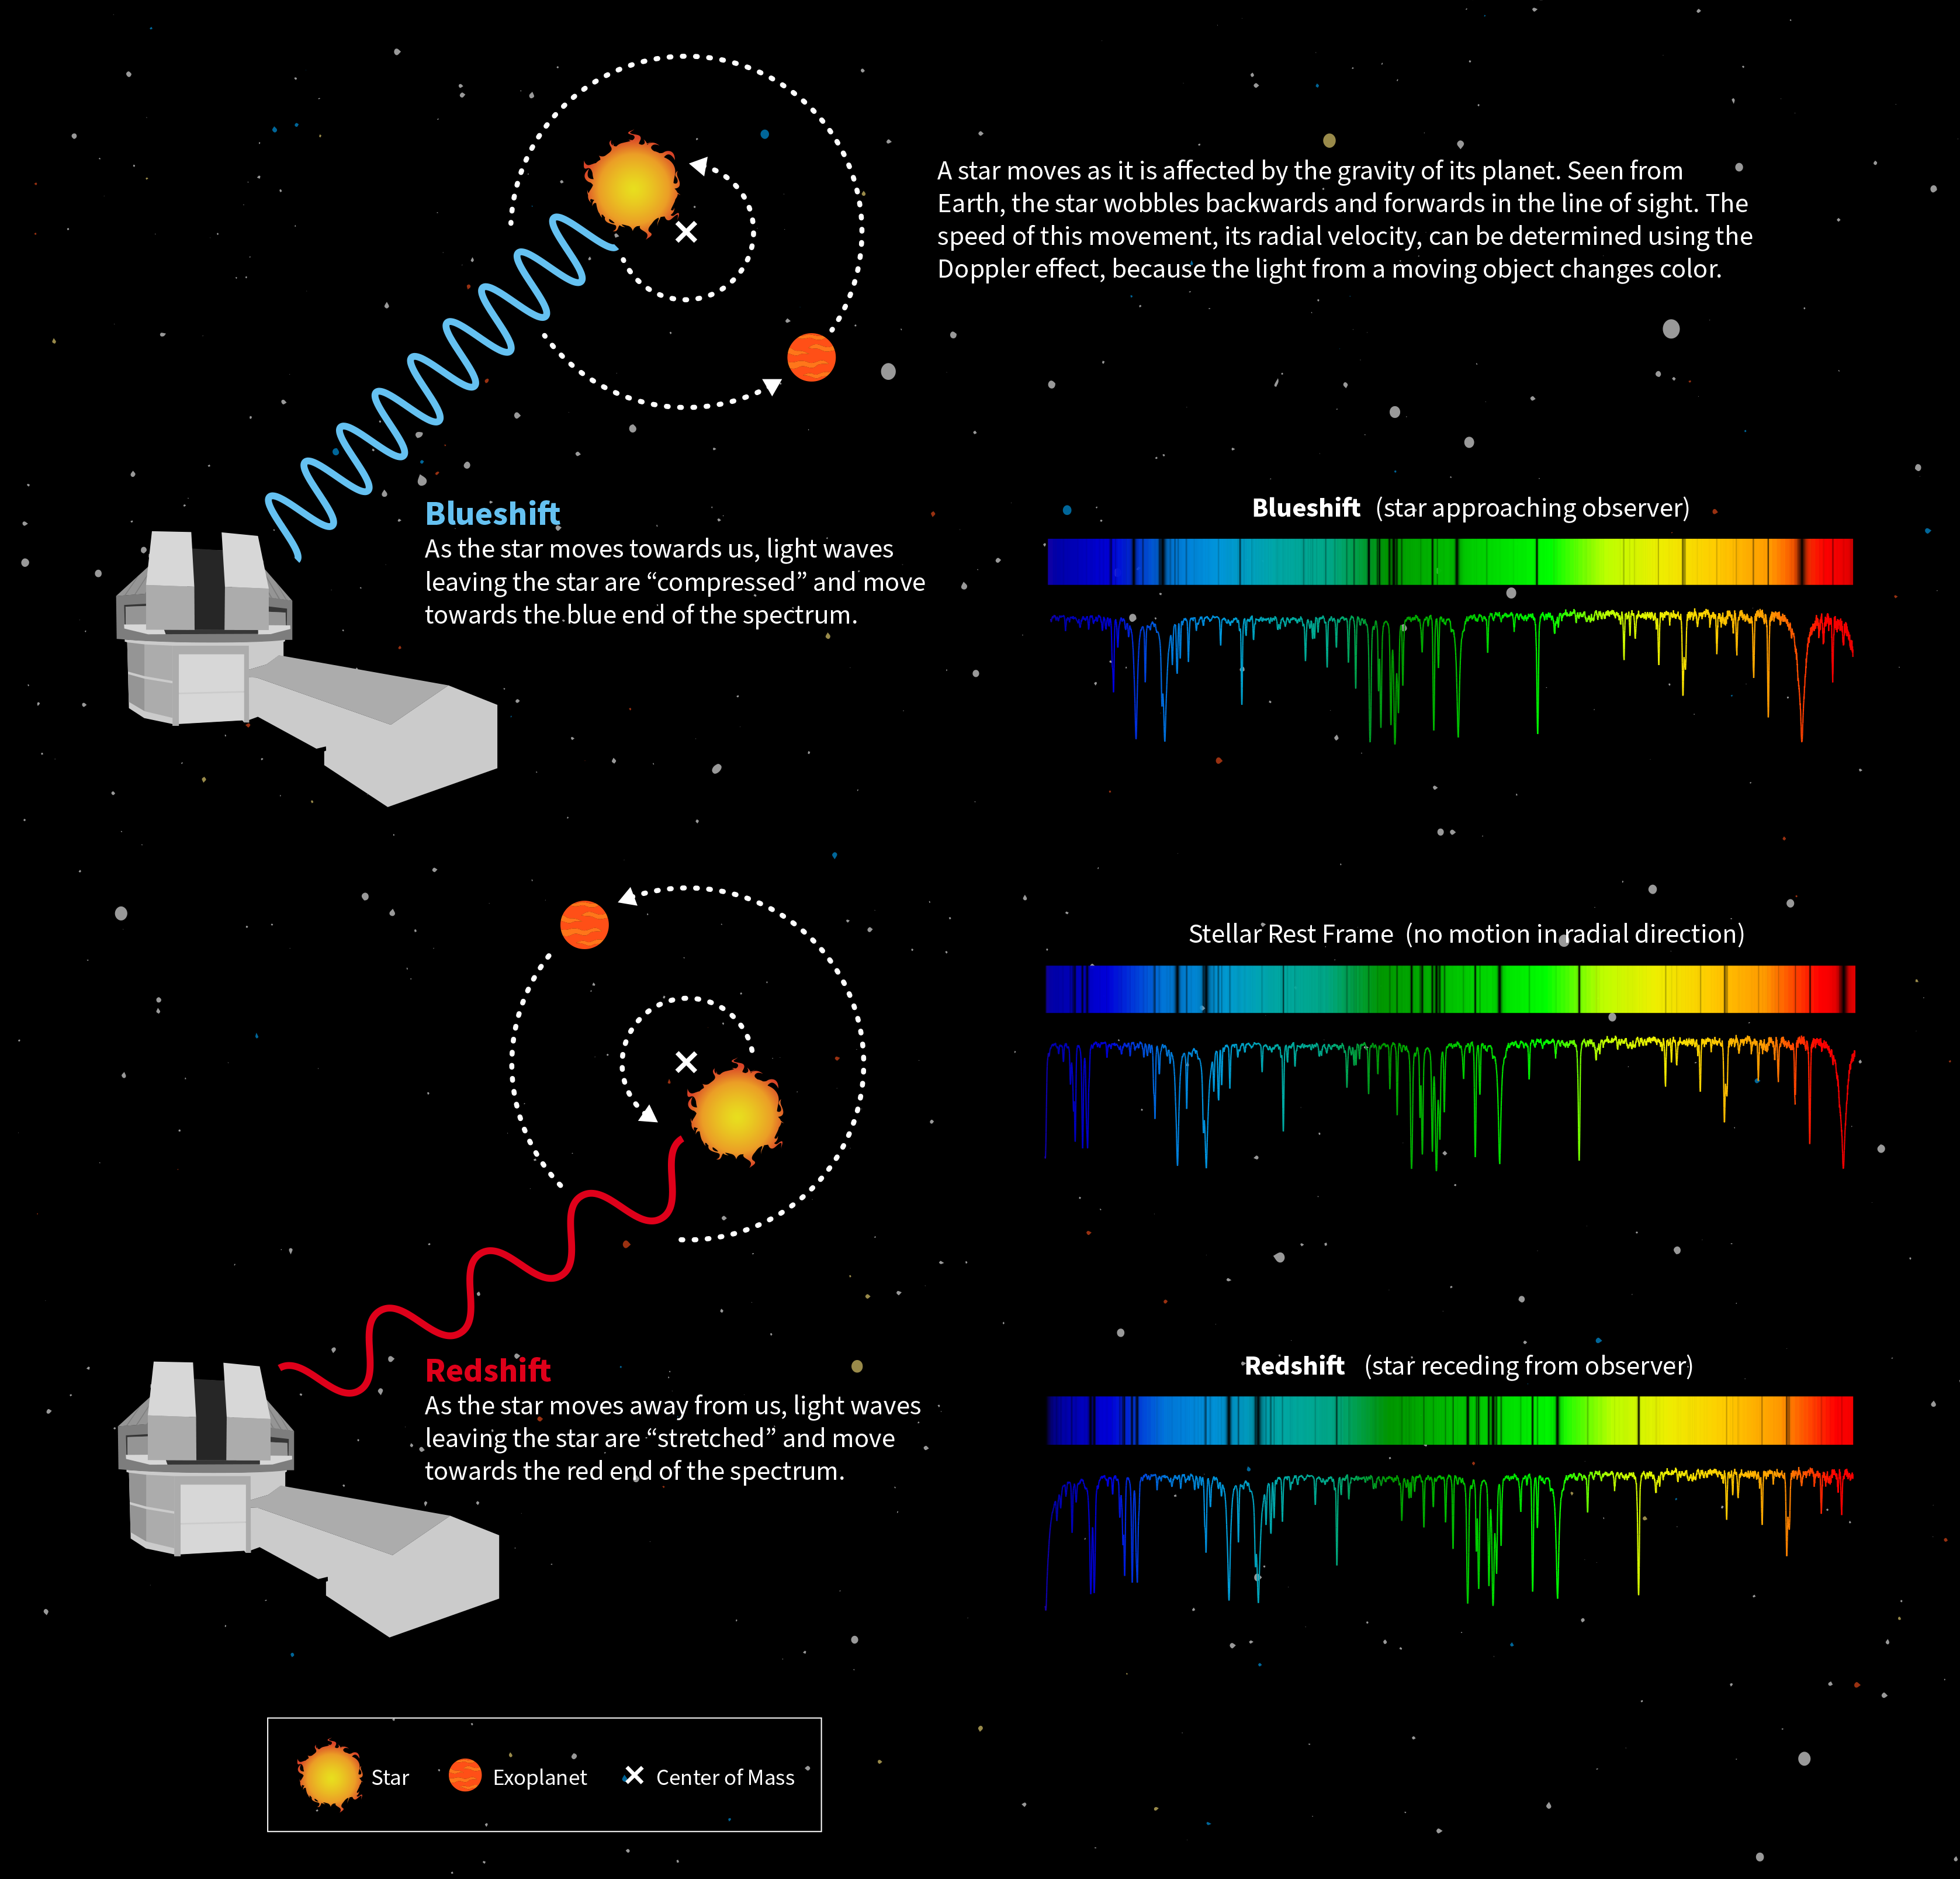

How NEID Detected HD 86728 b

This infographic illustrates how the NEID spectrograph, mounted on the WIYN 3.5-meter Telescope at the U.S. National Science Foundation Kitt Peak National Observatory, a Program of NSF NOIRLab, uses radial velocity measurements to detect exoplanets. The spectrum shown is a small fraction of the full spectrum of HD 86728 b — the first exoplanet discovered independently by NEID — with the red and blueshift greatly exaggerated for visual purposes.

Credit: NOIRLab/NSF/AURA/P. Marenfeld